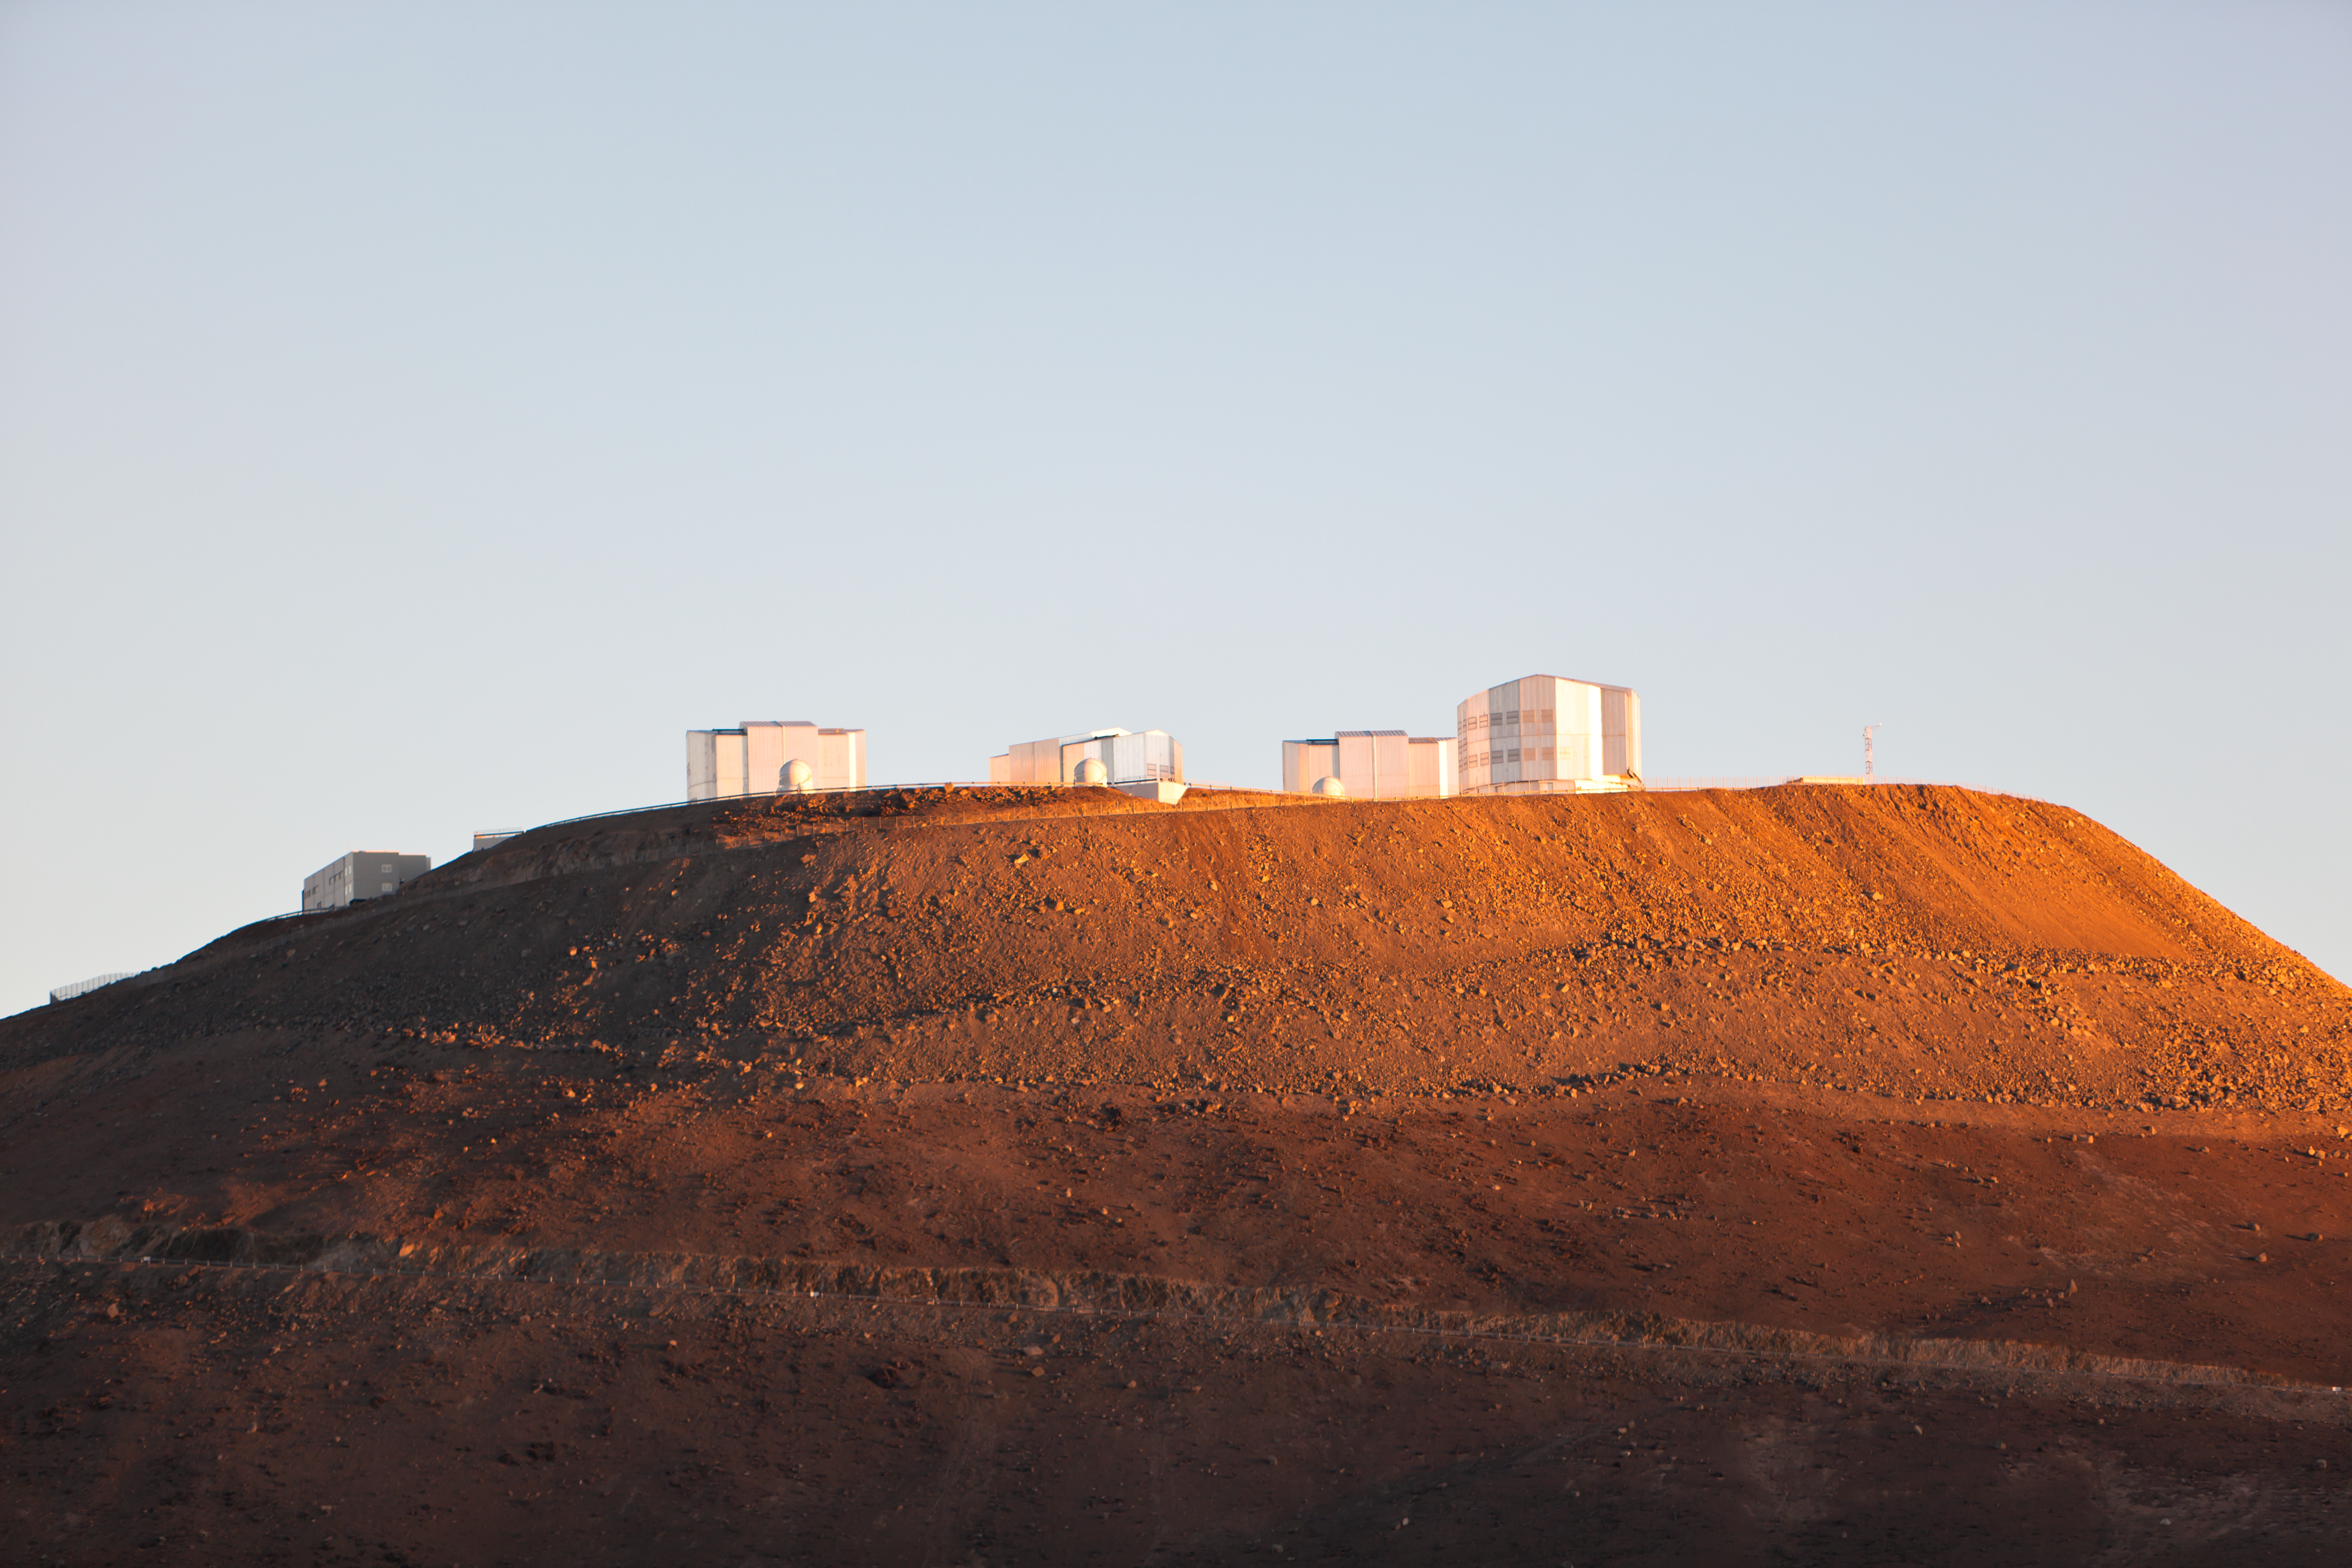

Sunrise at the VLT platform

A view to the northwest at the moment that sunlight reaches the top of Cerro Paranal, home of the ESO Very Large Telescope (VLT). The VLT is composed of four 8.2-metre Unit Telescopes (UTs), plus four 1.8-metre Auxiliary Telescopes (ATs). In the picture, from left to right, are: the Control Building, on the west slope of Cerro Paranal and the four UTs (from 1 to 4). In front of the UTs, three ATs are also visible. Located about 120 km south of Antofagasta, in the Atacama Desert of Chile, the VLT is the world's most advanced visible light observatory.

Credit: ESO